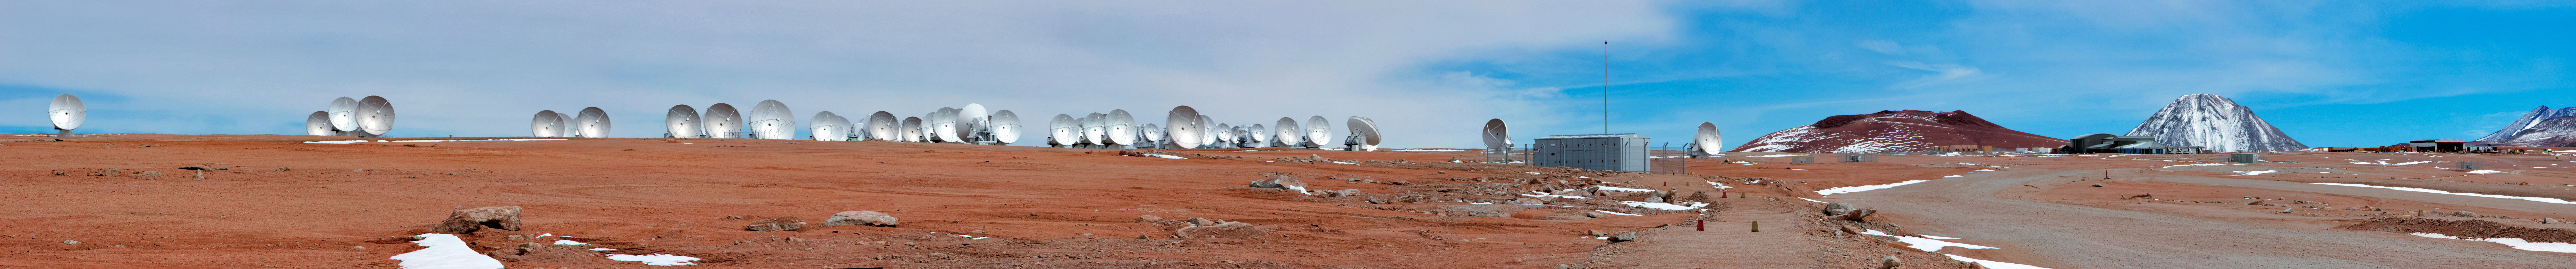

A herd of ALMA antennas

A herd of ALMA´´s radio telescopes gather in this panorama from the Chajnantor Plateau in northern Chile, as the distinctive conical volcano Licancabur (see potw1240) stands tall in the far distance.

Credit: D. Schreiner and S. Degezelle (ESO)